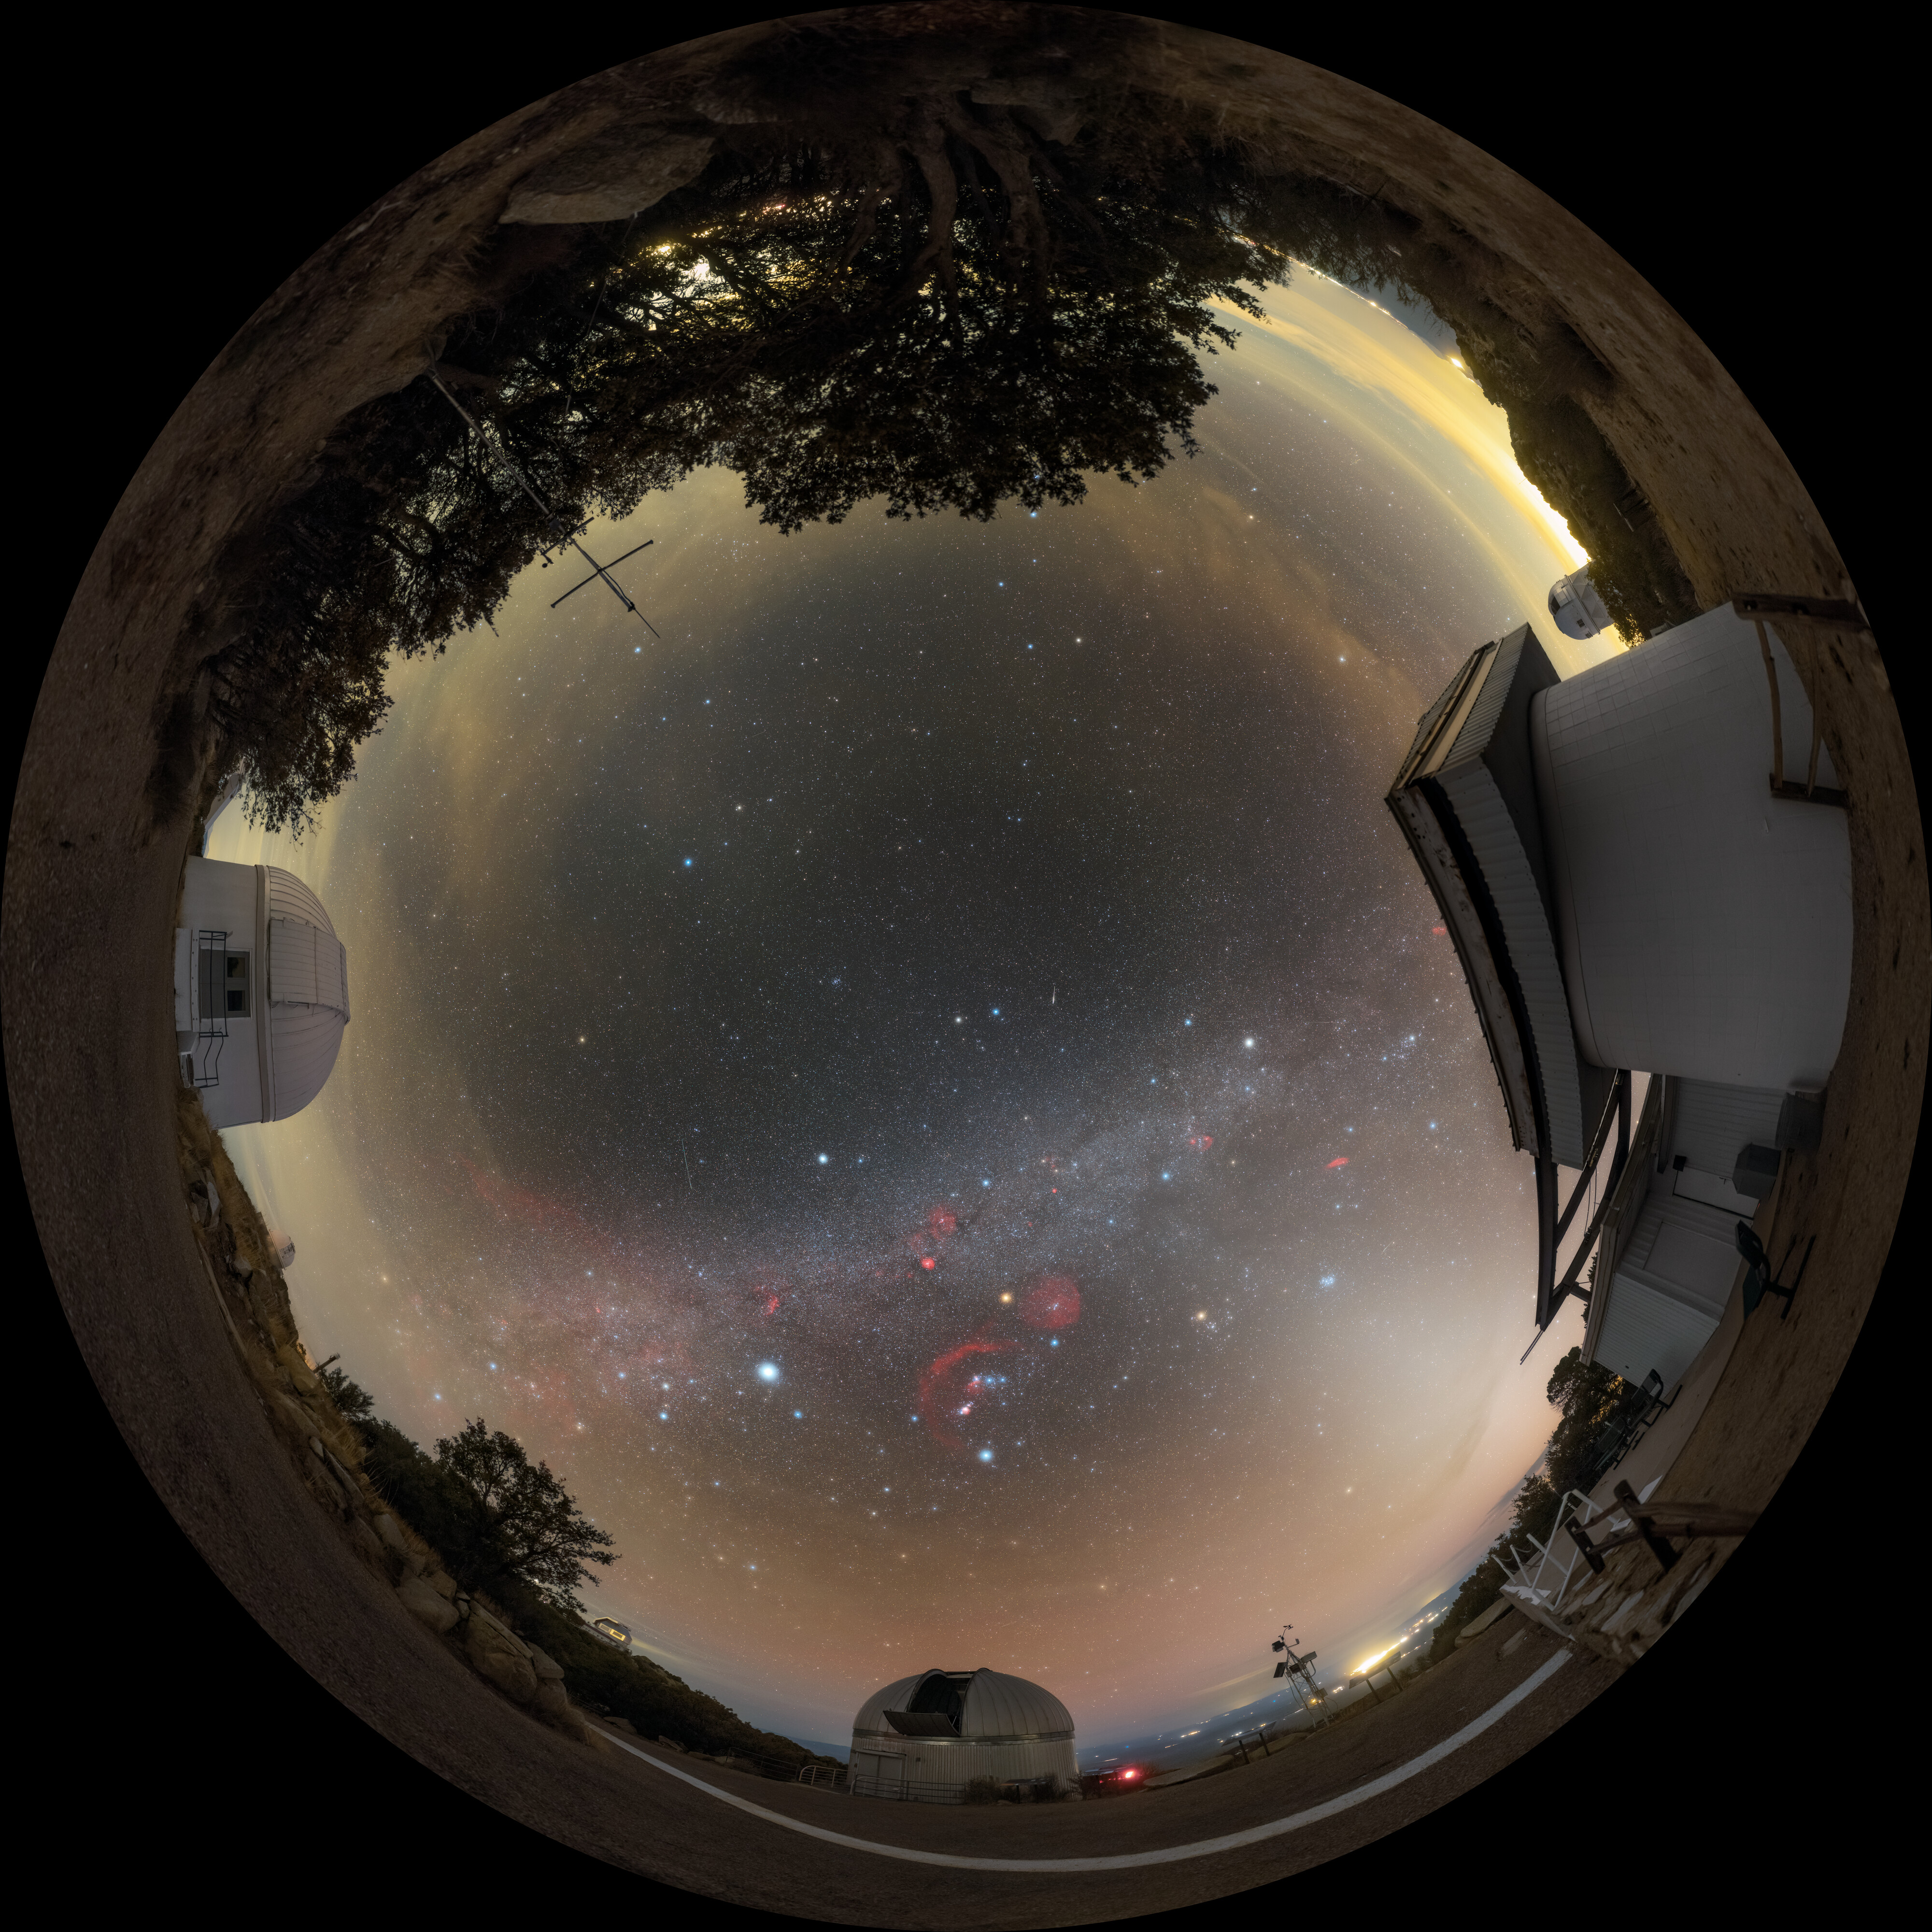

Renewal and Discovery at Kitt Peak

Arizona’s night skies are perfect for stargazing, thanks to infrequent clouds, high elevation, and strict light pollution controls. This breathtaking shot shows the Milky Way above U.S. National Science Foundation Kitt Peak National Observatory (KPNO), a Program of NSF NOIRLab. KPNO is the largest assembly of optical instruments in the northern hemisphere and is a leading site for astronomical research. Featured in this image are (counterclockwise) the Burrell Schmidt telescope, the 0.9-meter SARA Kitt Peak Telescope, and the Visitor Center Roll Off Roof Observatory You can also find this image as a fulldome image and see a close-up here.

This photo was taken during the NOIRLab 2022 Photo Expedition to all the NOIRLab sites. Petr Horálek, the photographer, is a NOIRLab Audiovisual Ambassador.

Credit: CTIO/NOIRLab/NSF/AURA/P. Horálek (Institute of Physics in Opava)